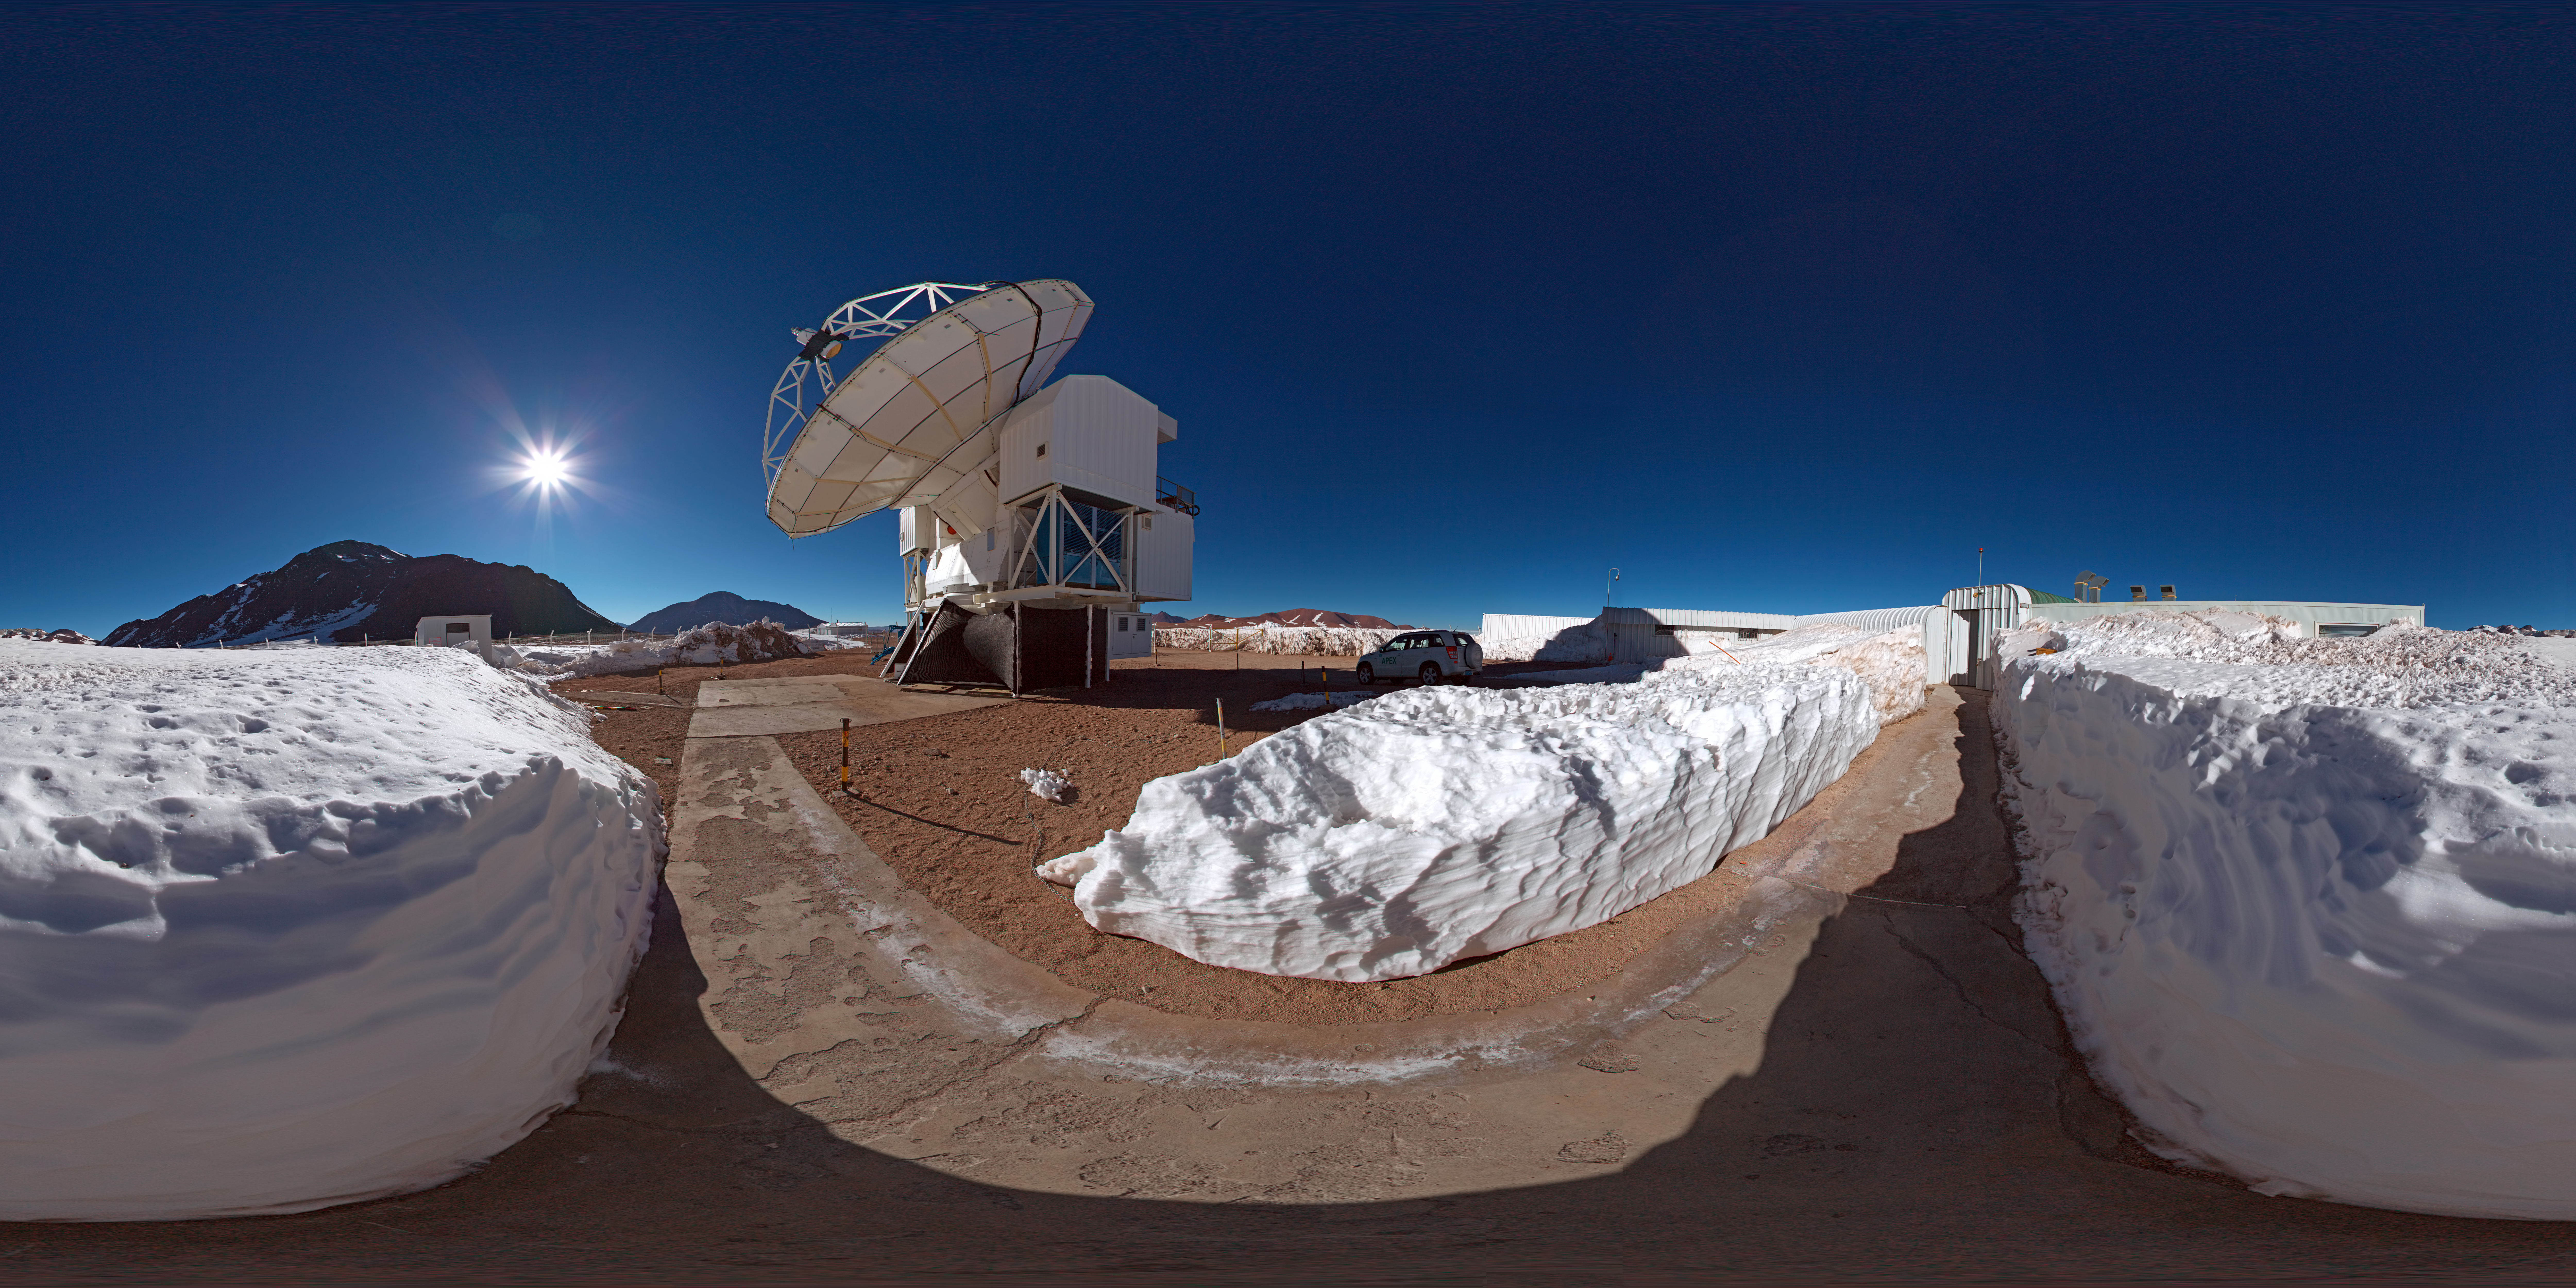

Panorama outside APEX

This 360 degree panorama shows the surroundings of APEX, the Atacama Pathfinder Experiment telescope on the Chajnantor plateau in Chile's Atacama region, 5,100 metres above sea level. APEX is observing the cold and distant Universe for astronomers. At one of the highest observatory sites on the planet, the weather conditions are extreme.

Credit: ESO